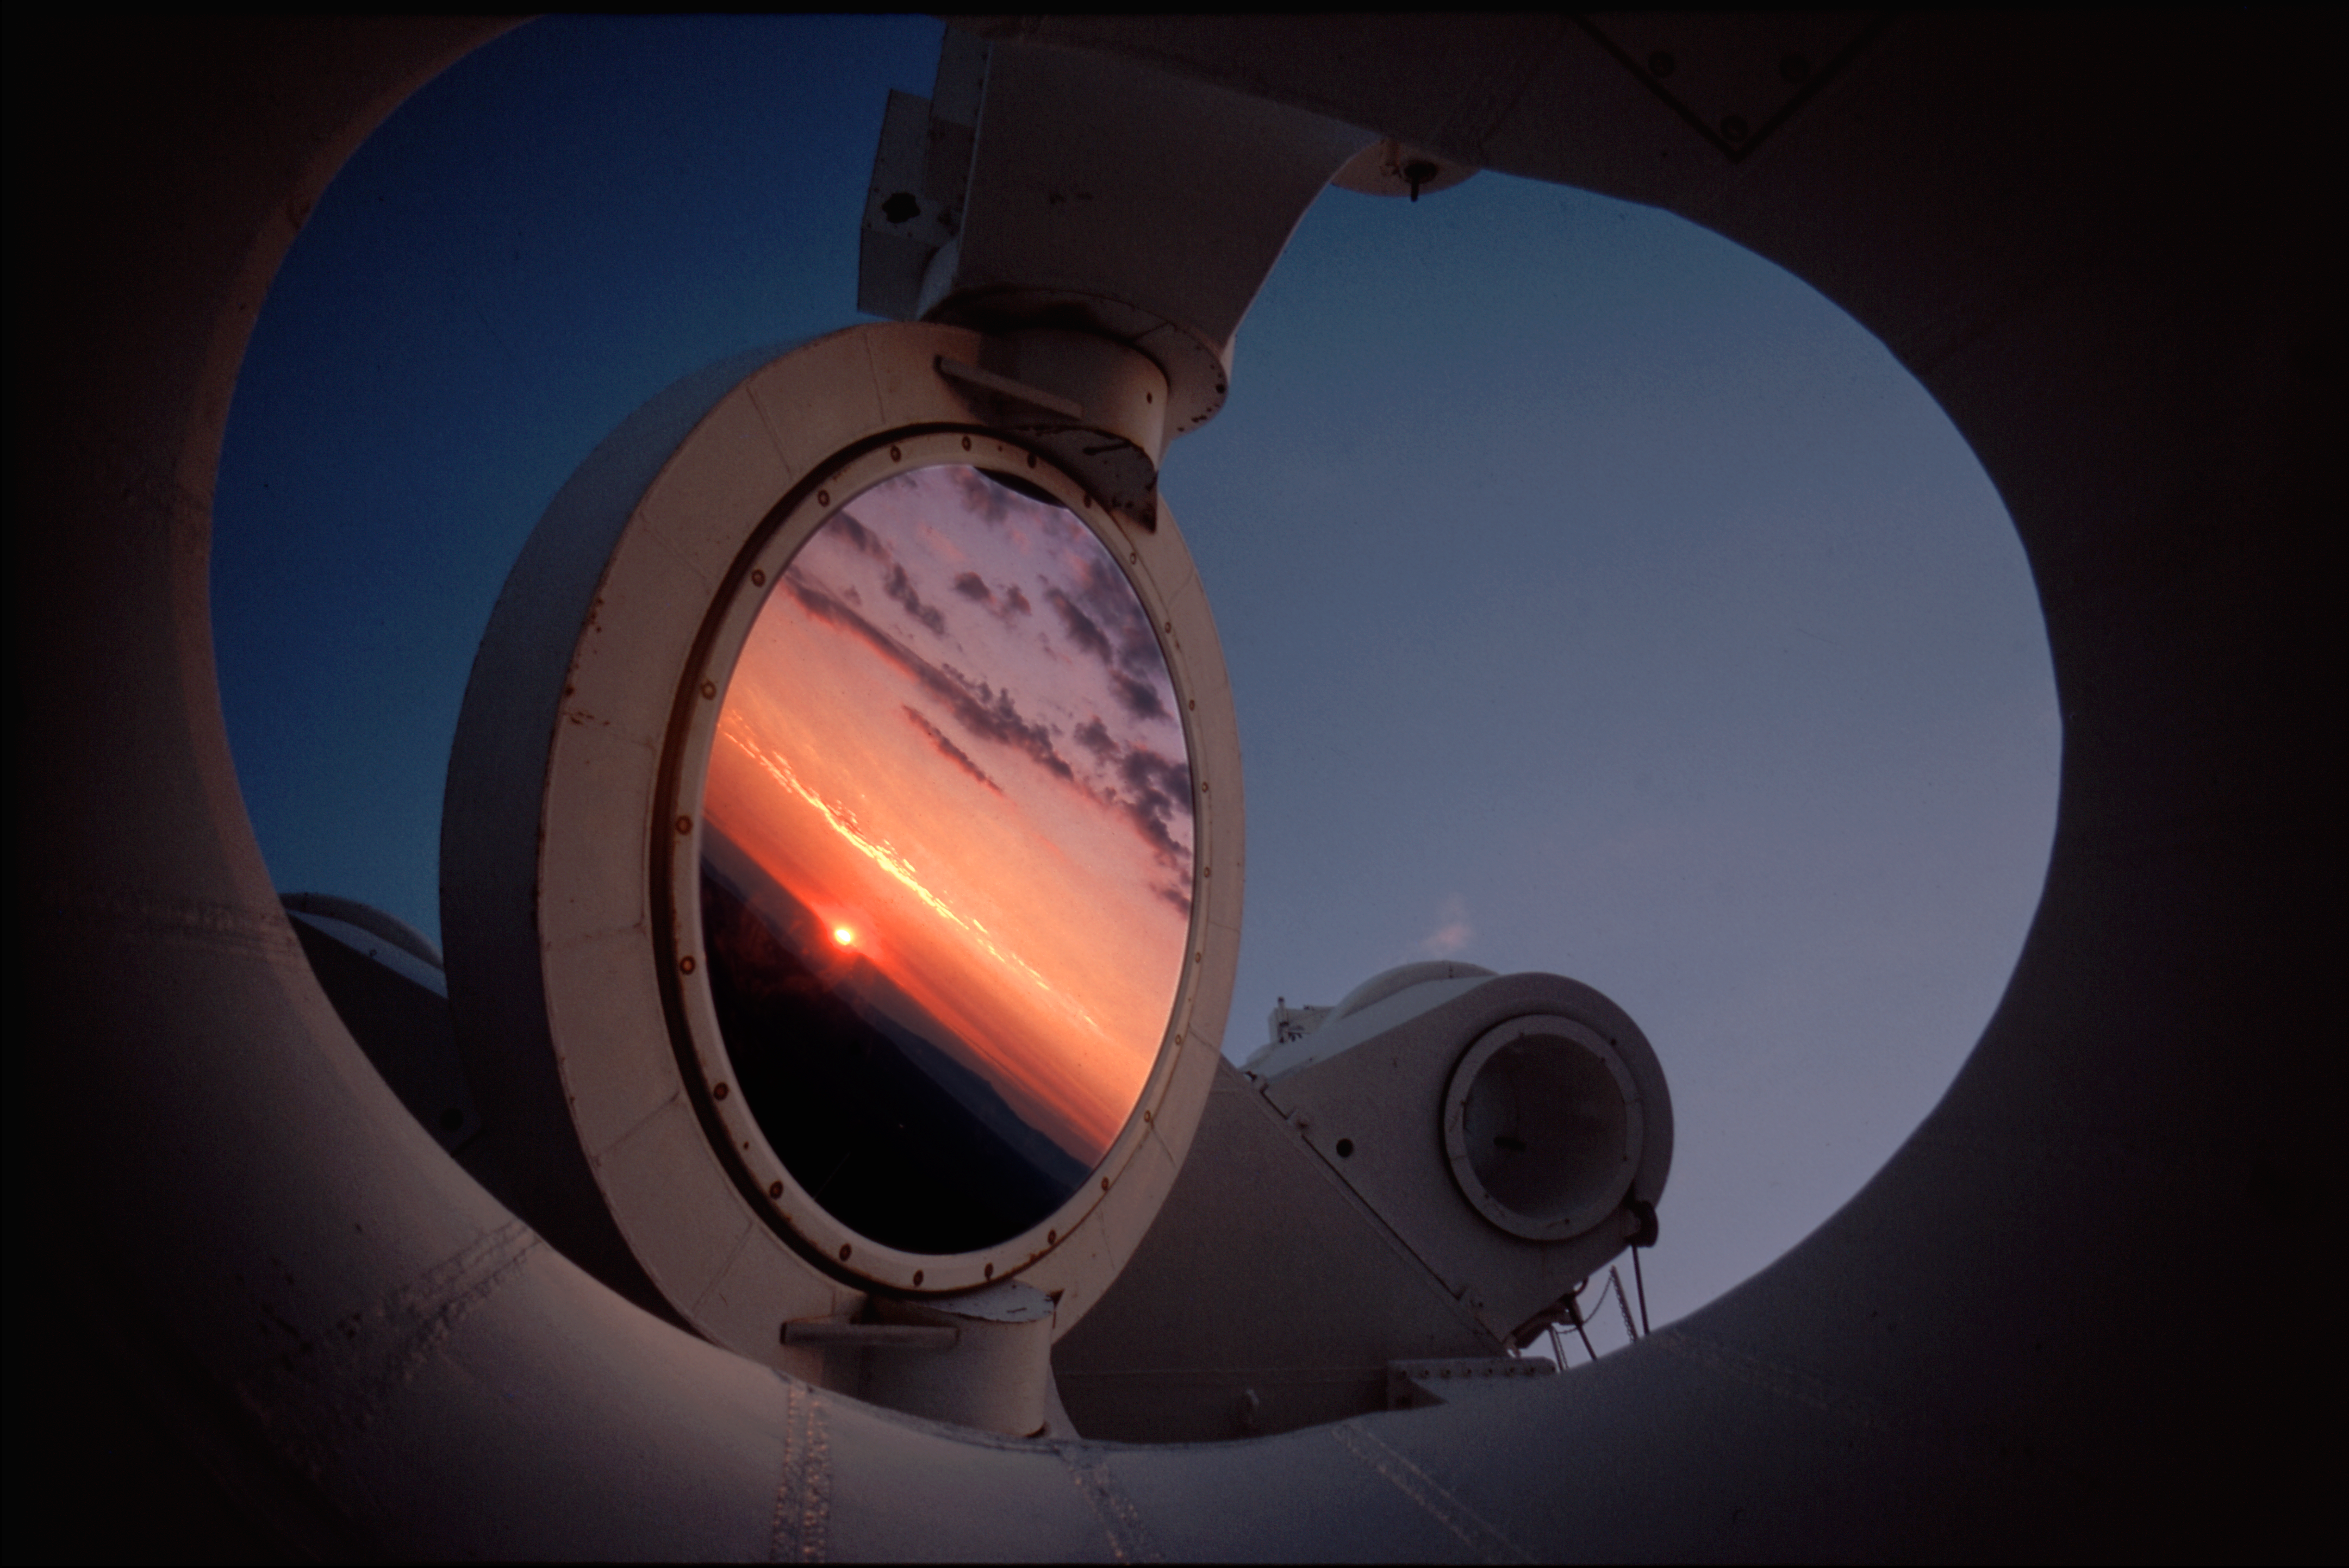

Sunset in the McMath Pierce Heliostat

Heliostat of McMath Pierce Solar Telescope on Kitt Peak at Sunset.

Credit: NSO/AURA/NSF